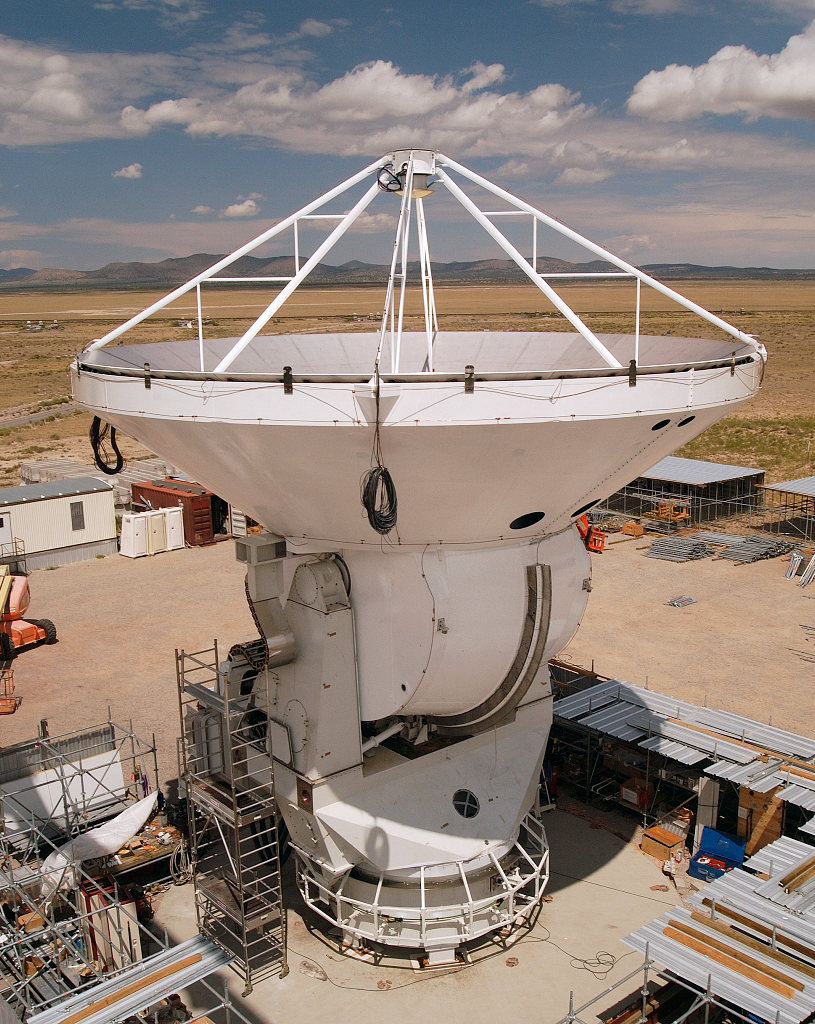

ALMA antenna prototype

The European antenna prototype for ALMA in the Socorro test site in Arizona. The image was obtained in August 2003.

Credit: ALMA (ESO/NAOJ/NRAO)